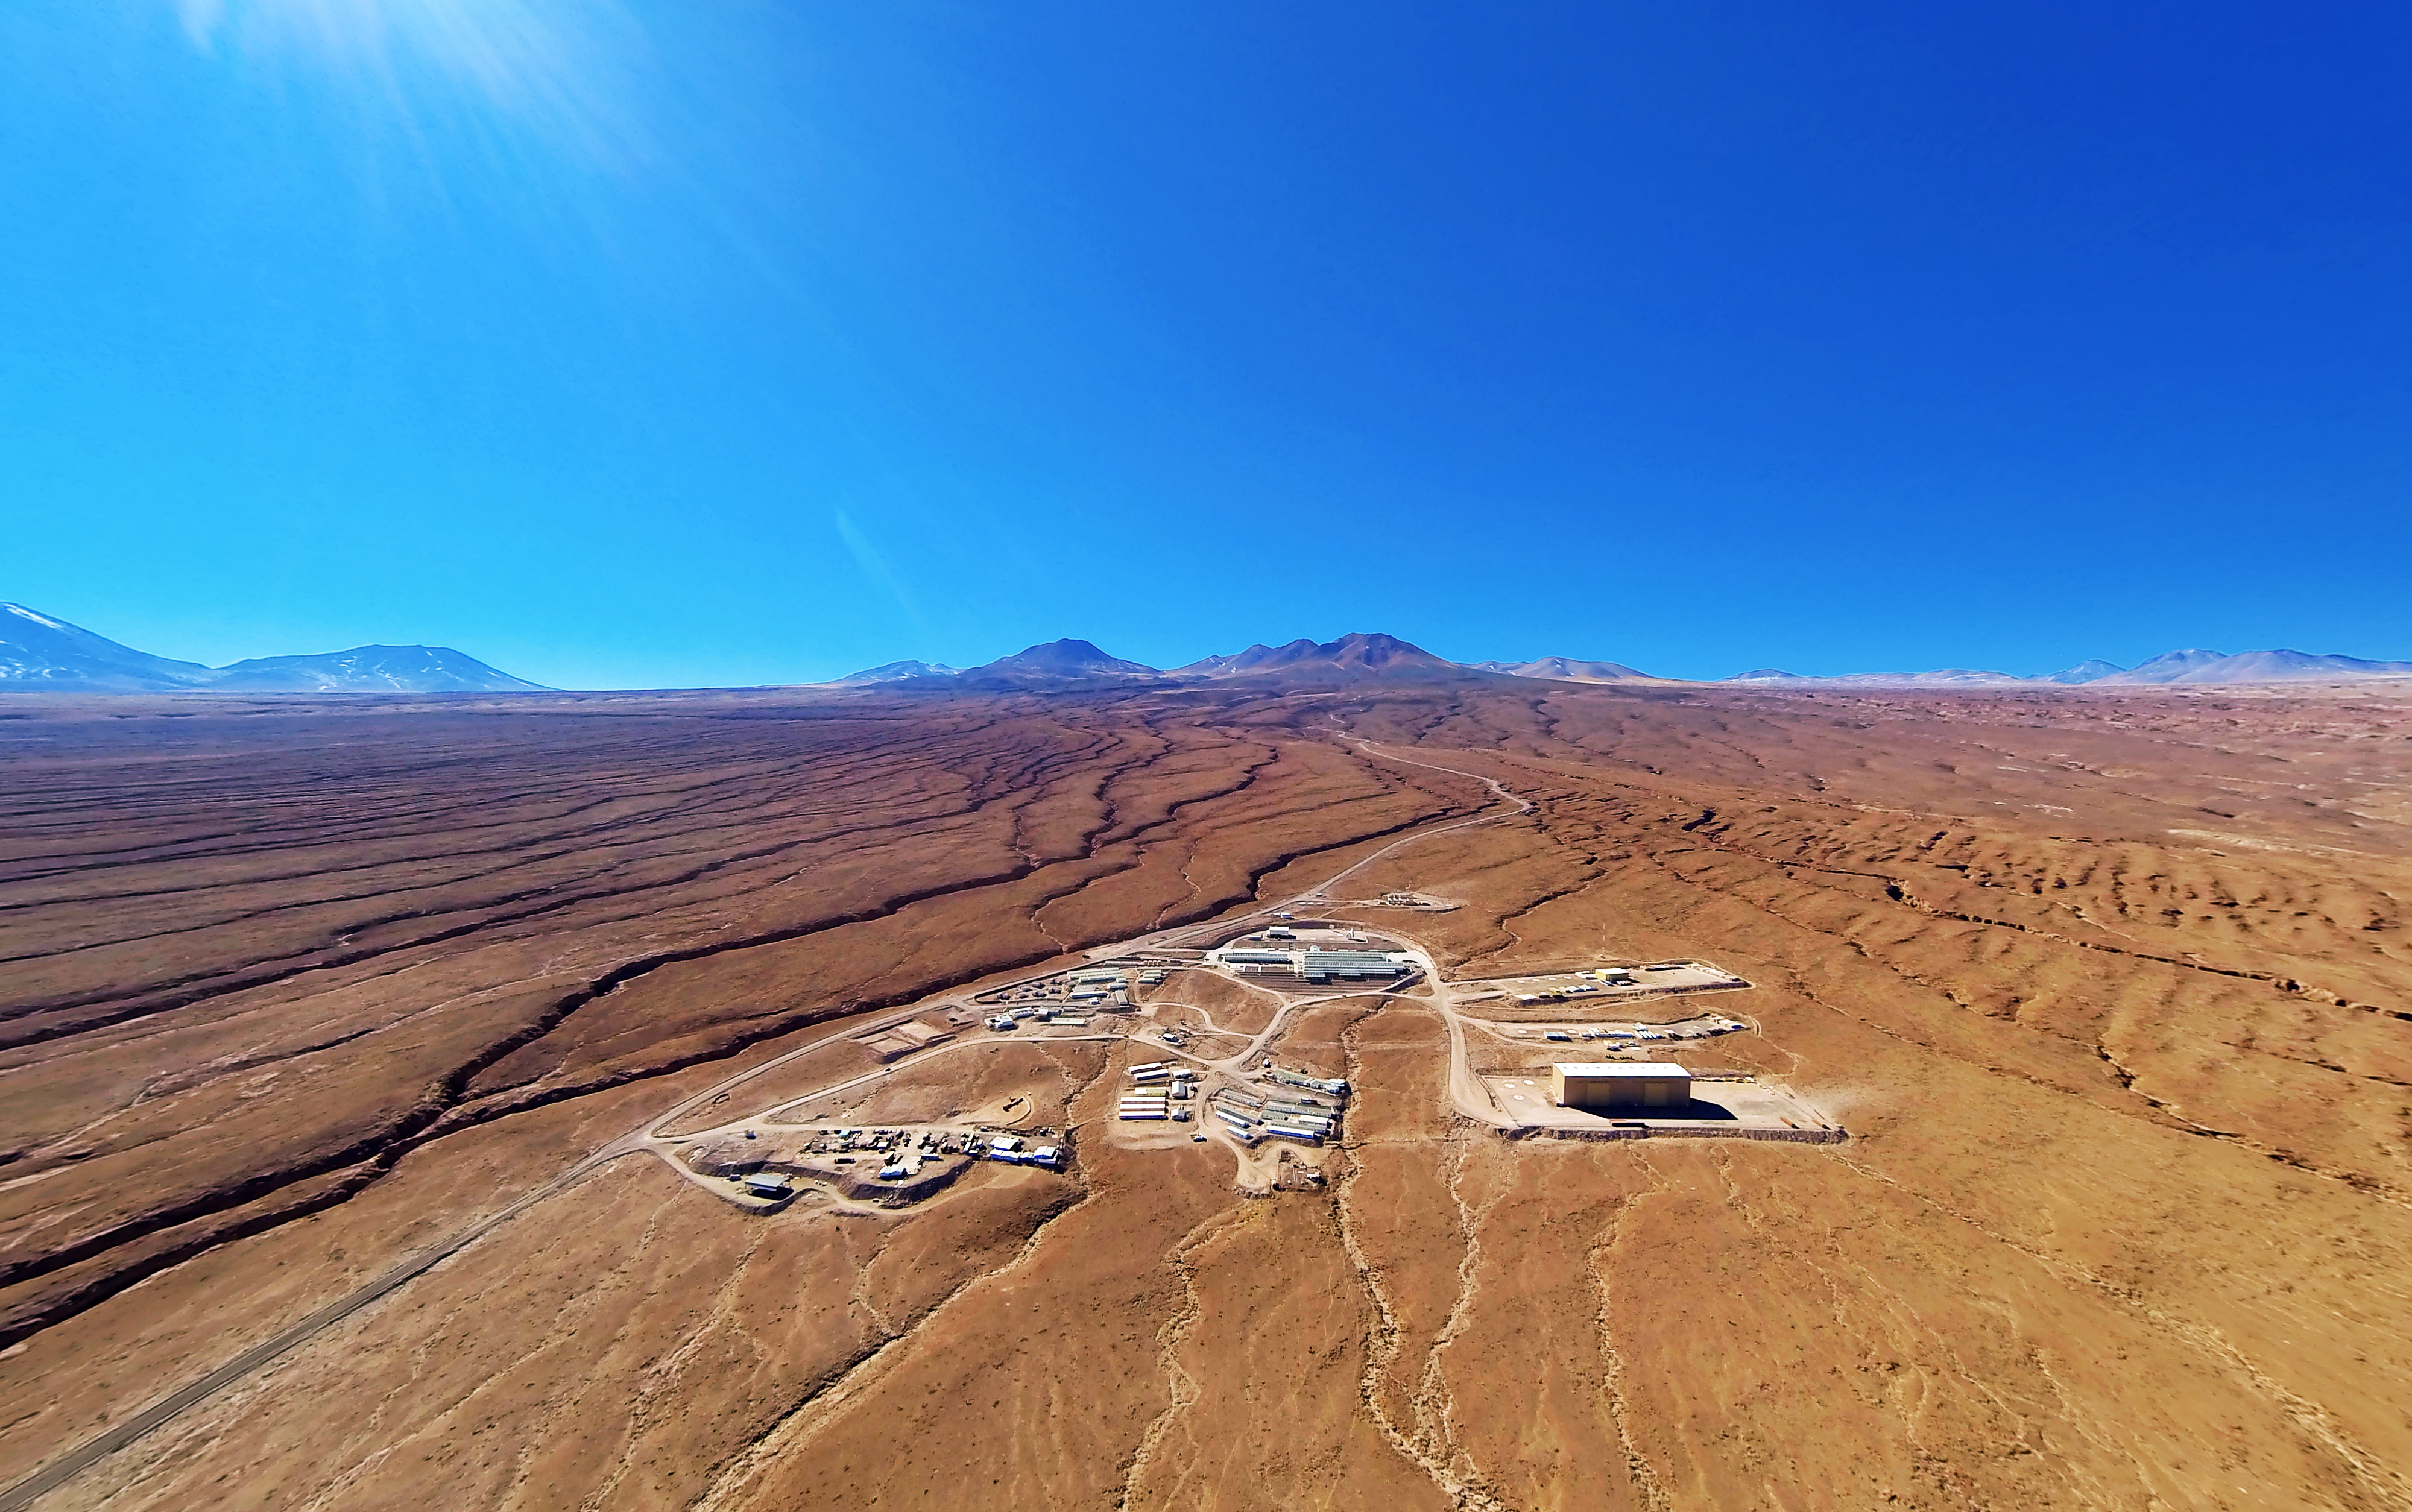

ALMA Operations Center

The entire ALMA Operations Center seen from above: the camp and technical building, which houses the offices, laboratories and telescope control room are visible as well as several dishes, which have not yet moved up to the plateau.

Credit: ESO